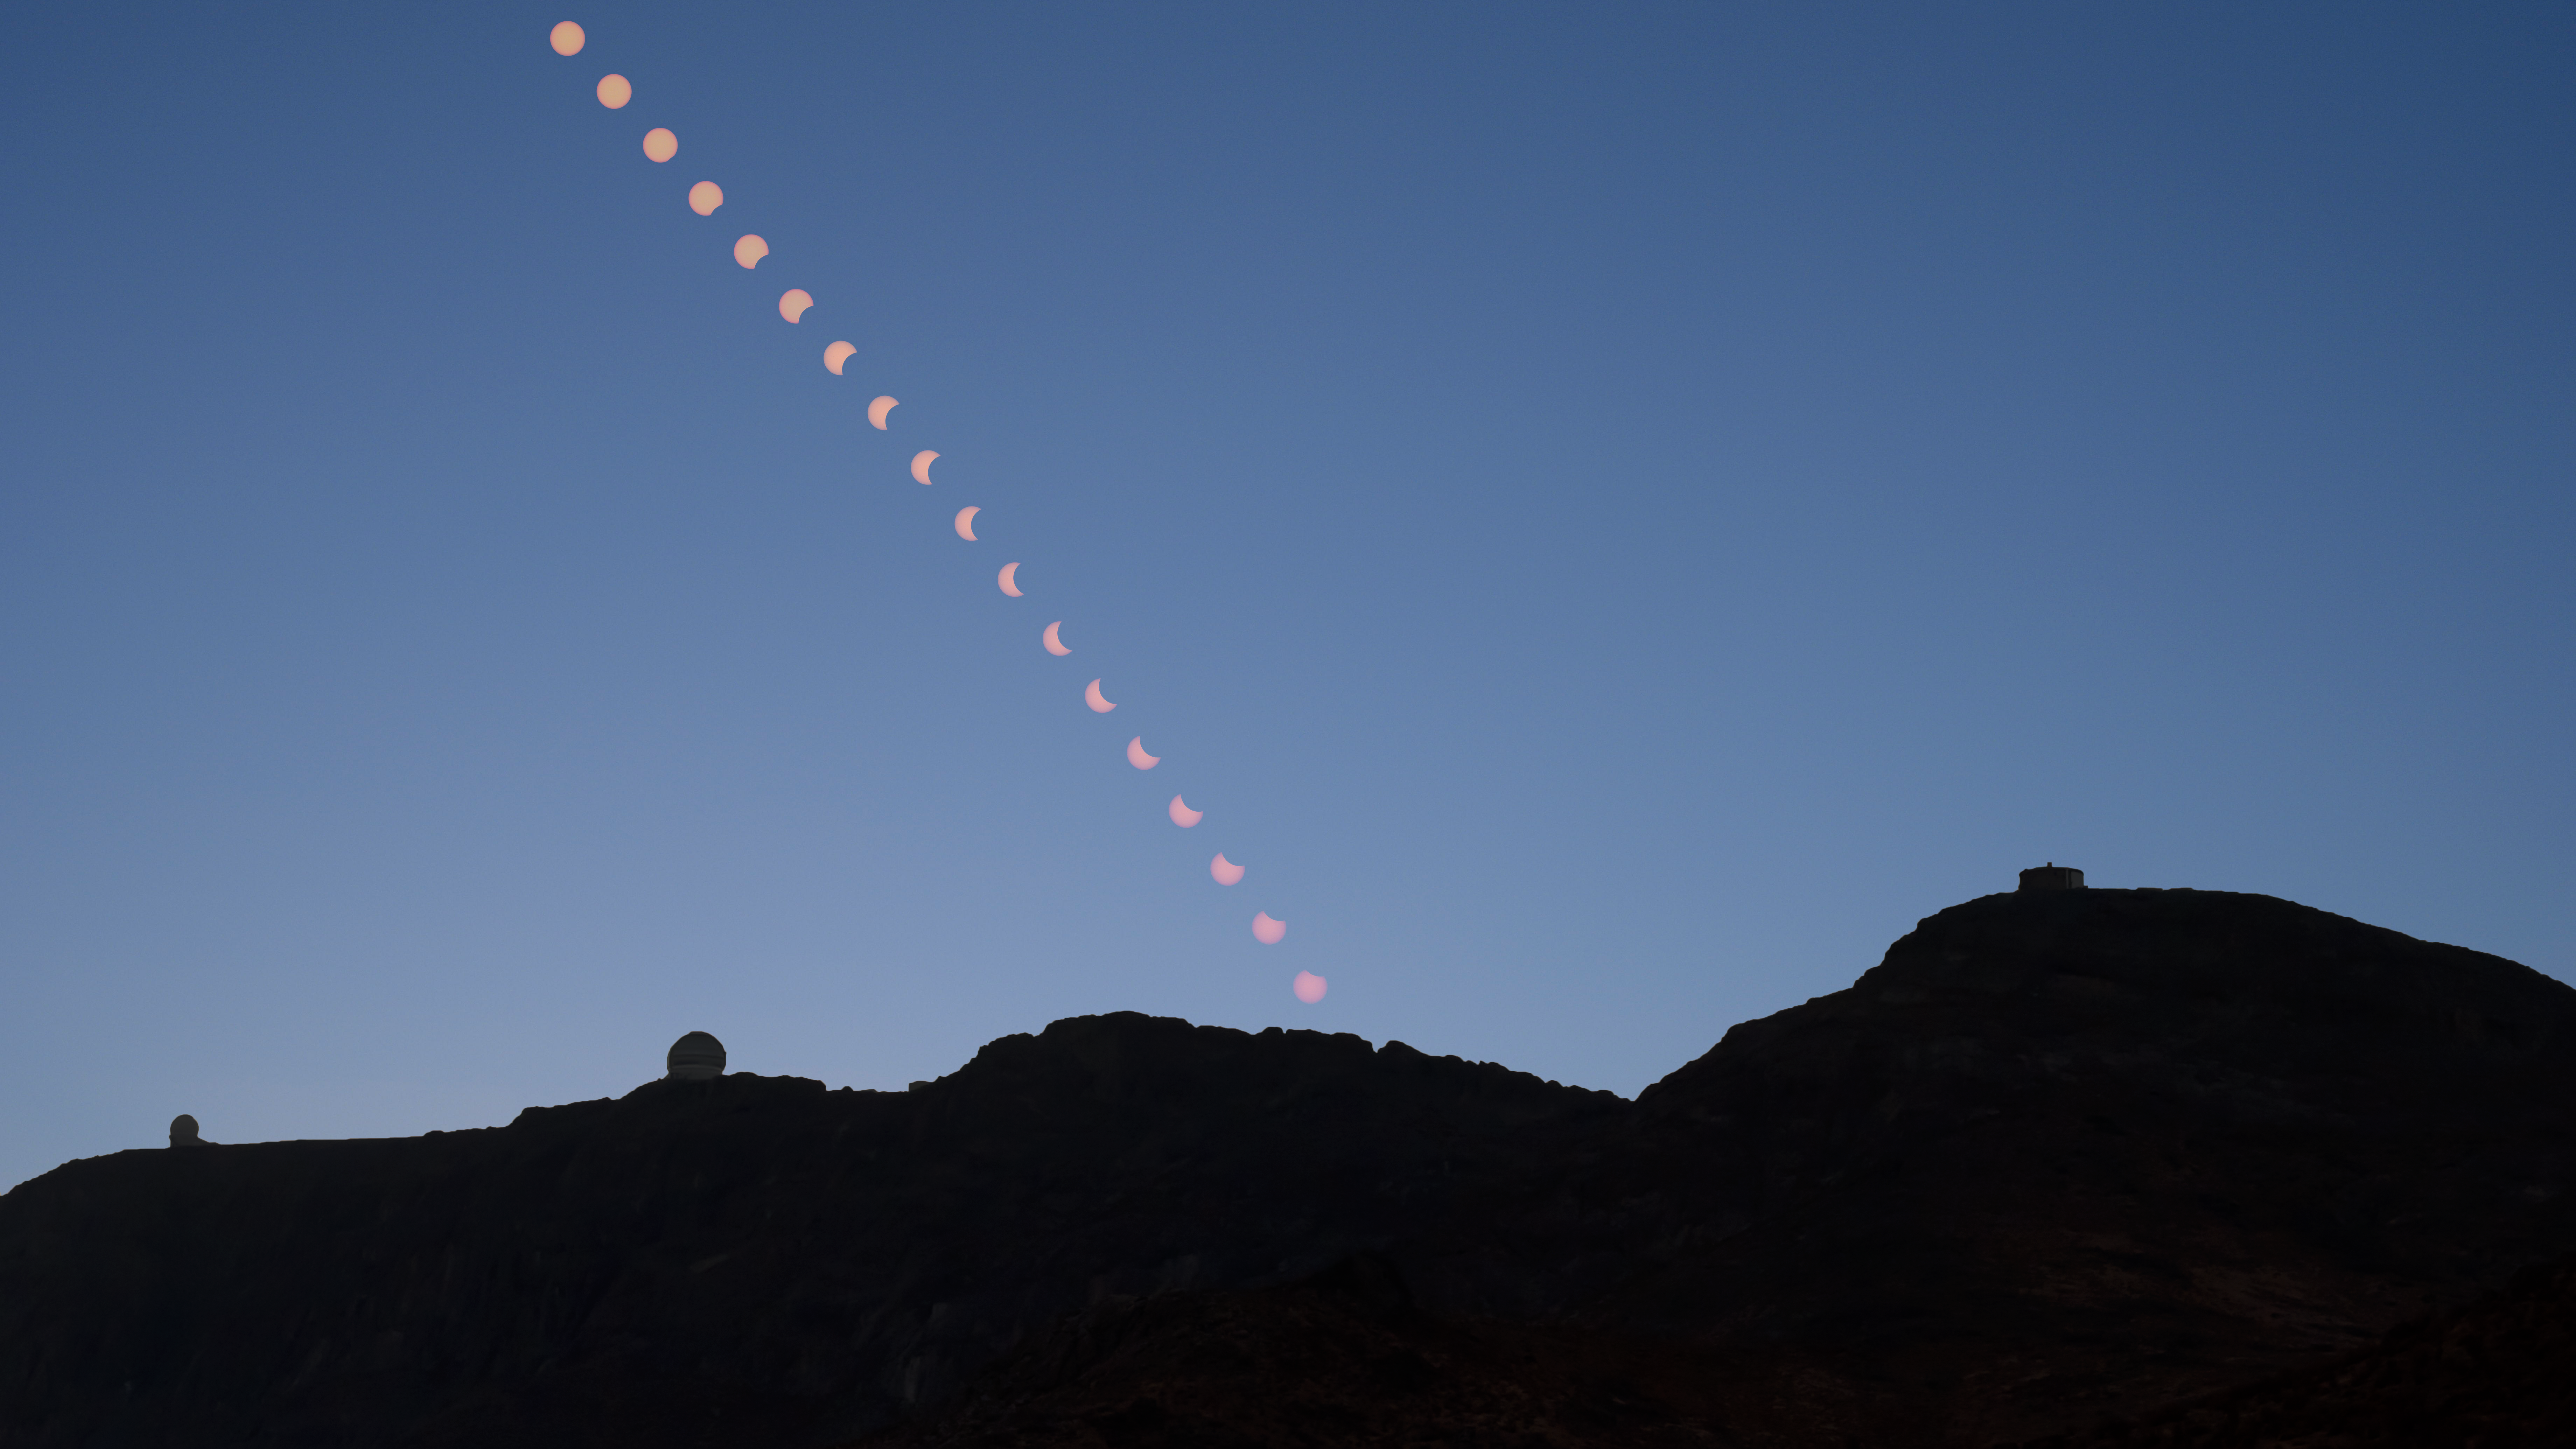

Summit Multimedia Visit 2017

In March 2017 a multimedia team visited Cerro Pachón to document LSST Facility construction. More details are at https://www.lsst.org/news/cerro-pach%C3%B3n-goes-hollywood.

Credit: M. Park/Inigo Films/Rubin Observatory/ NSF/ AURA